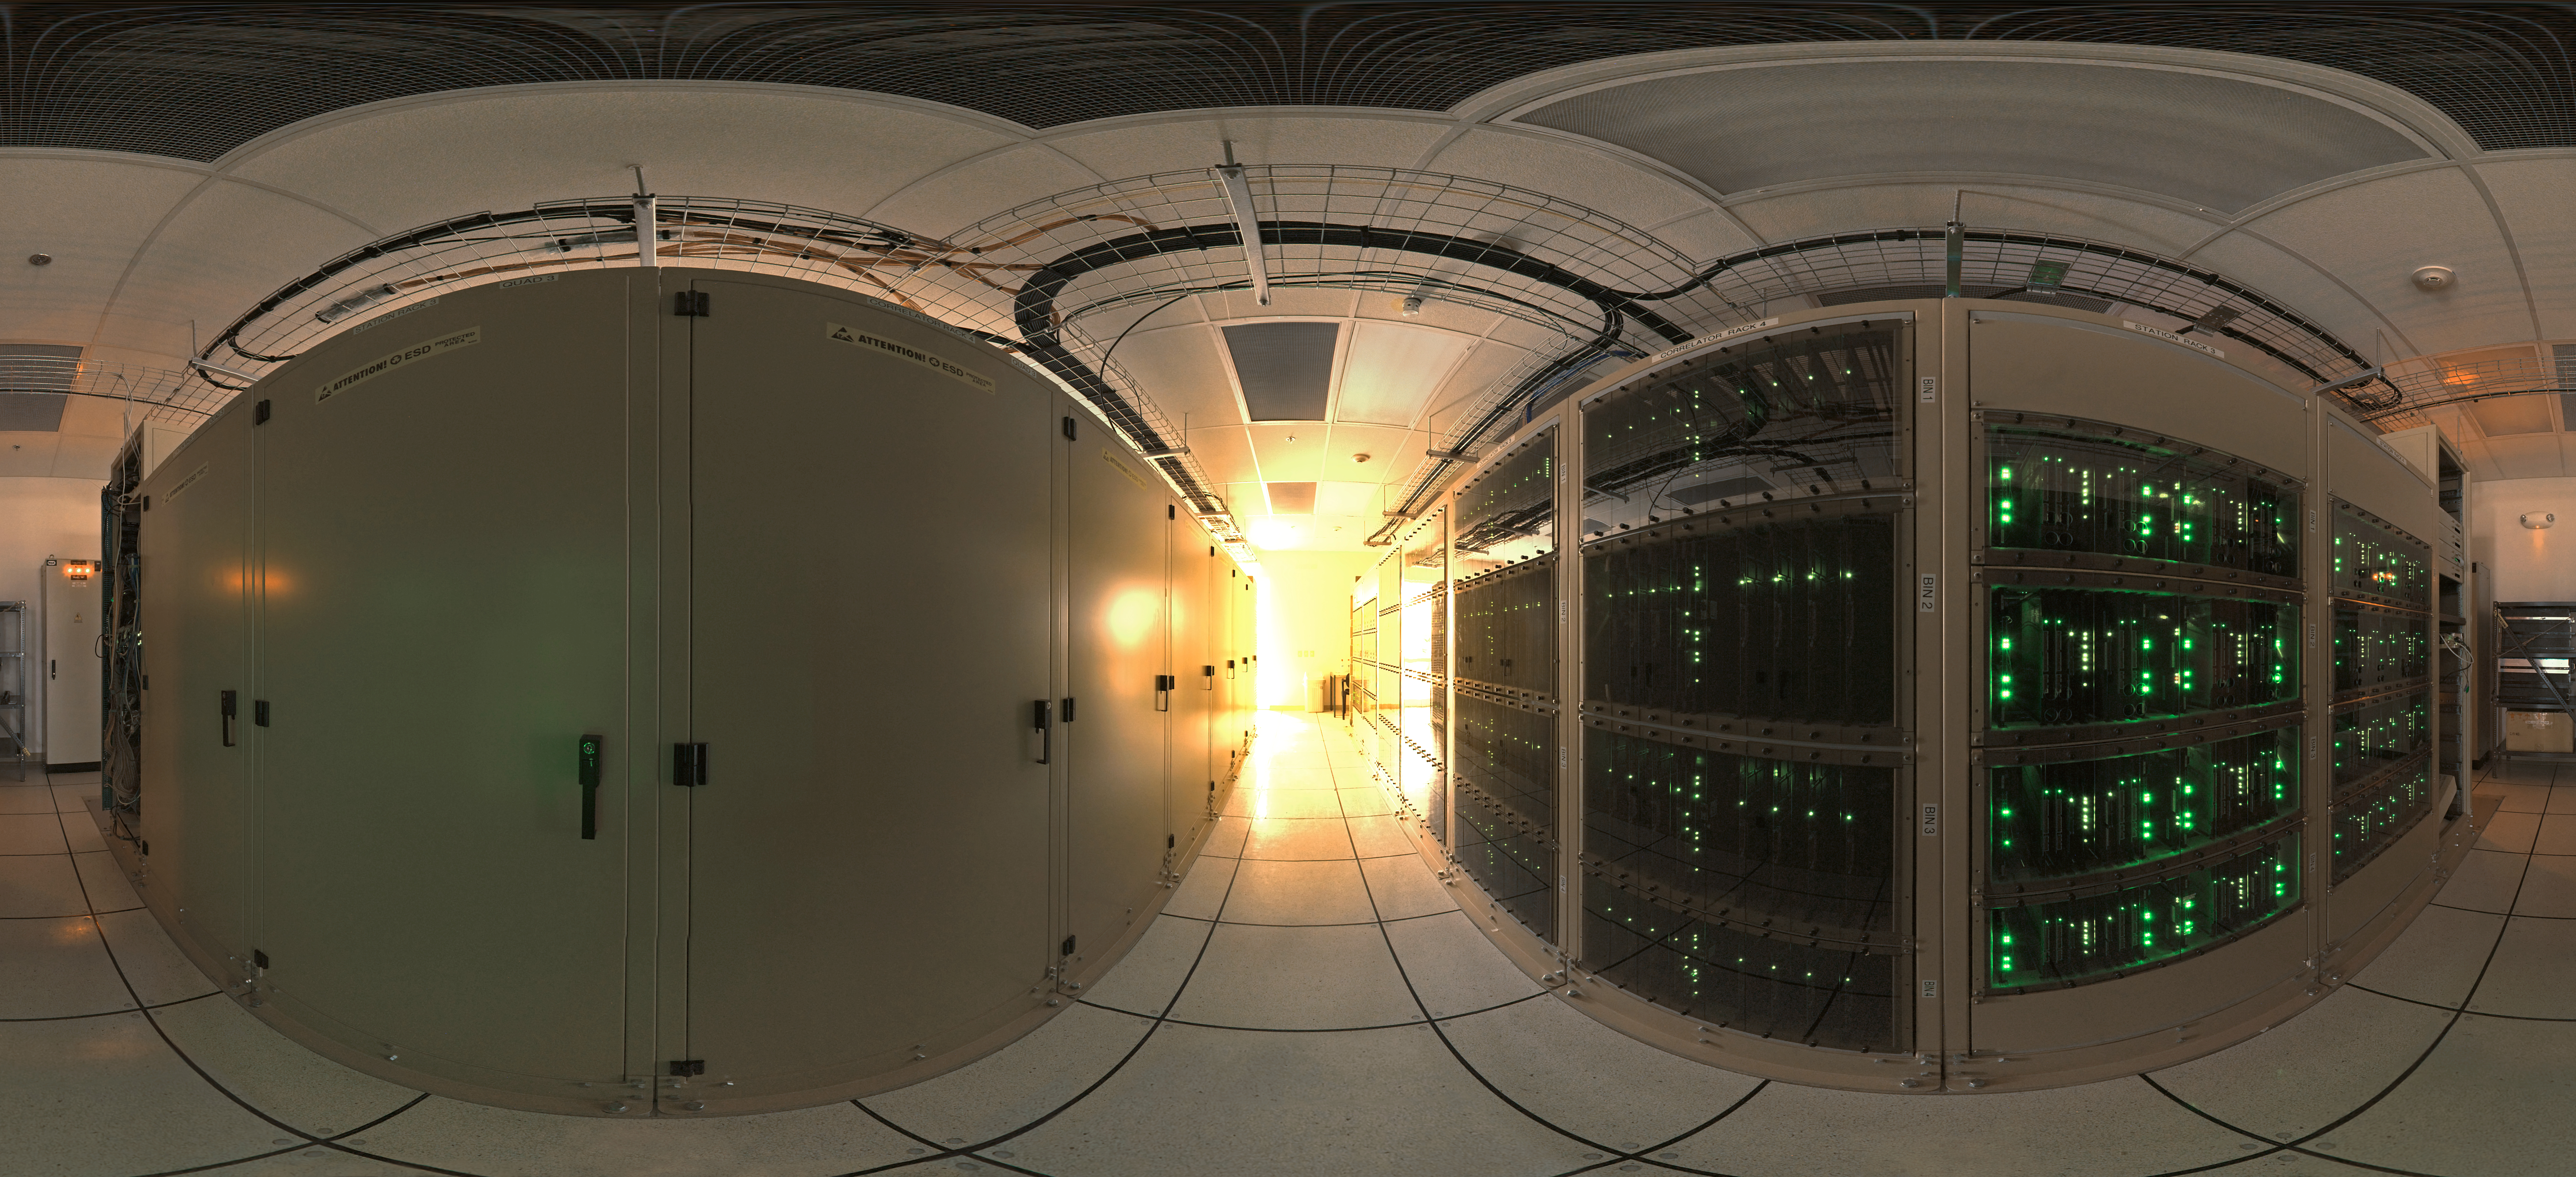

360 degree panorama of the ALMA correlator room

360 degree panorama of the ALMA correlator room, one of the most powerful supercomputers in the world, installed at the remote ALMA high altitude site in the Andes of northern Chile. Links extended to 360 x 180 degrees (with black) version of this image.

Credit: ESO